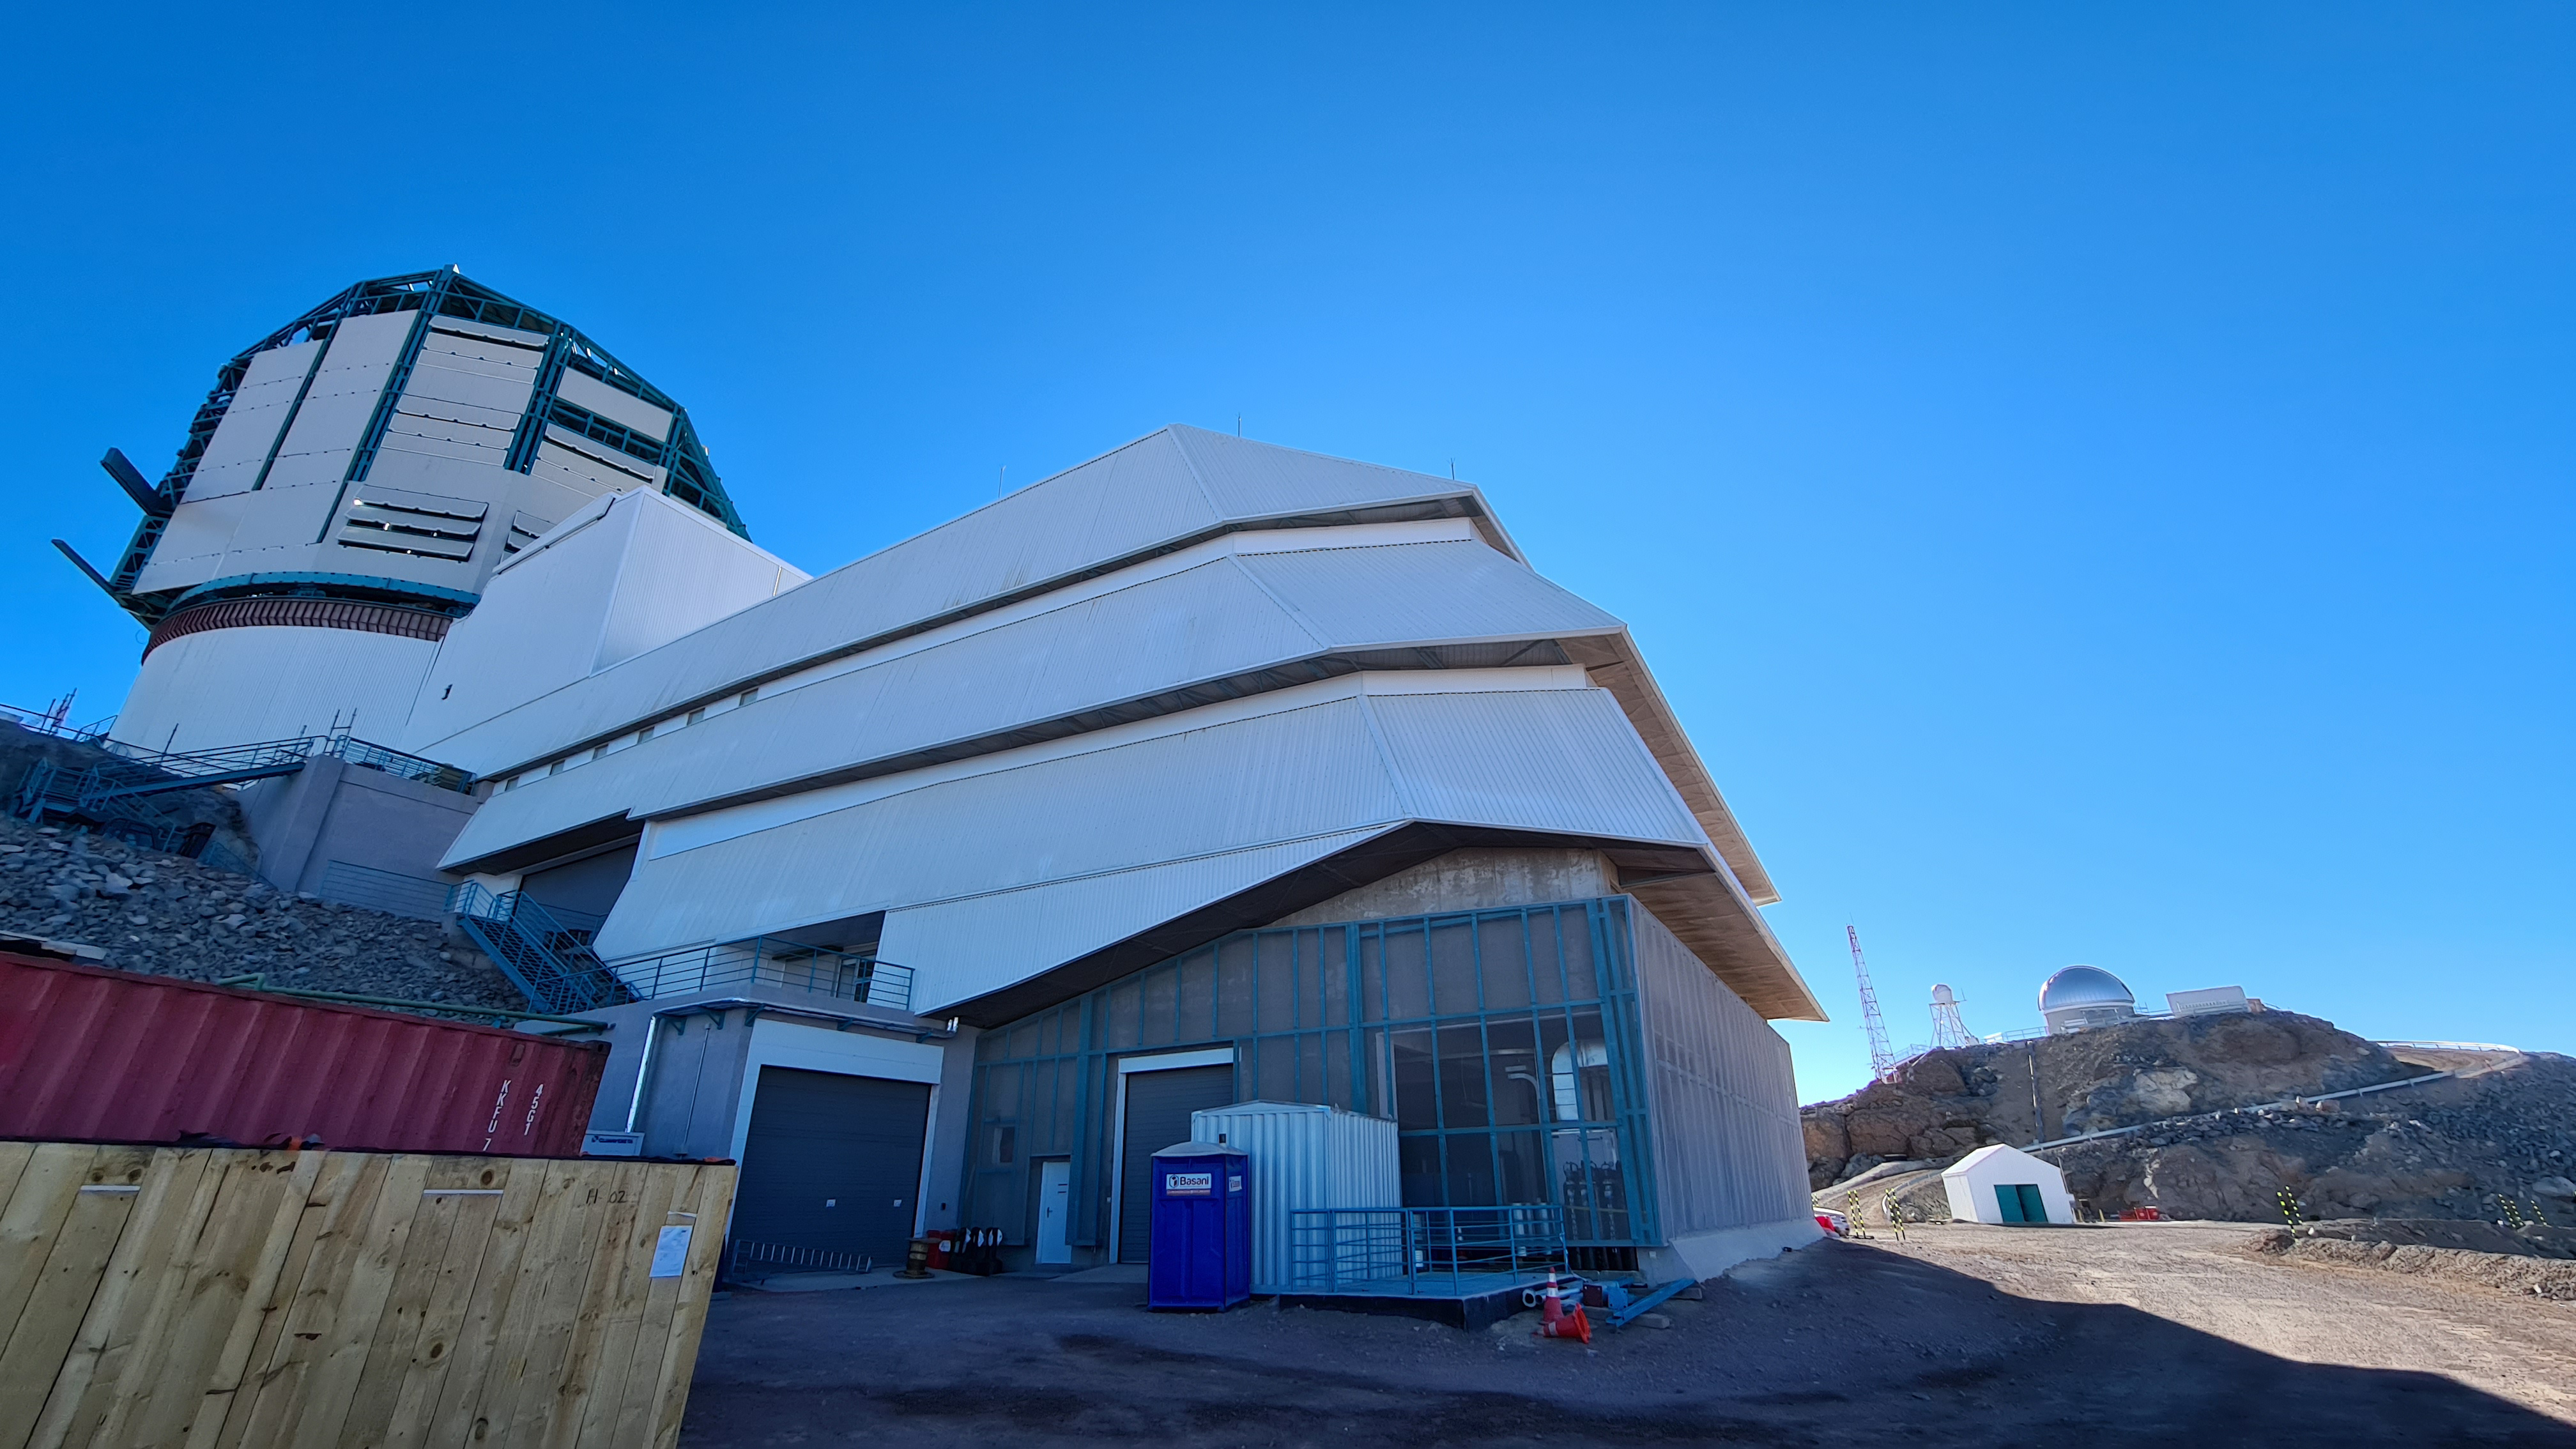

Summit Inspection May 26, 2020

A regular inspection of the Cerro Pachón construction site took place on May 26th. This visit included more work on the Dome and a detailed inspection of Telescope Mount Assembly (TMA) stored materials, as requested by TMA vendor Asturfeito.

Credit: Rubin Observatory/NSF/AURA